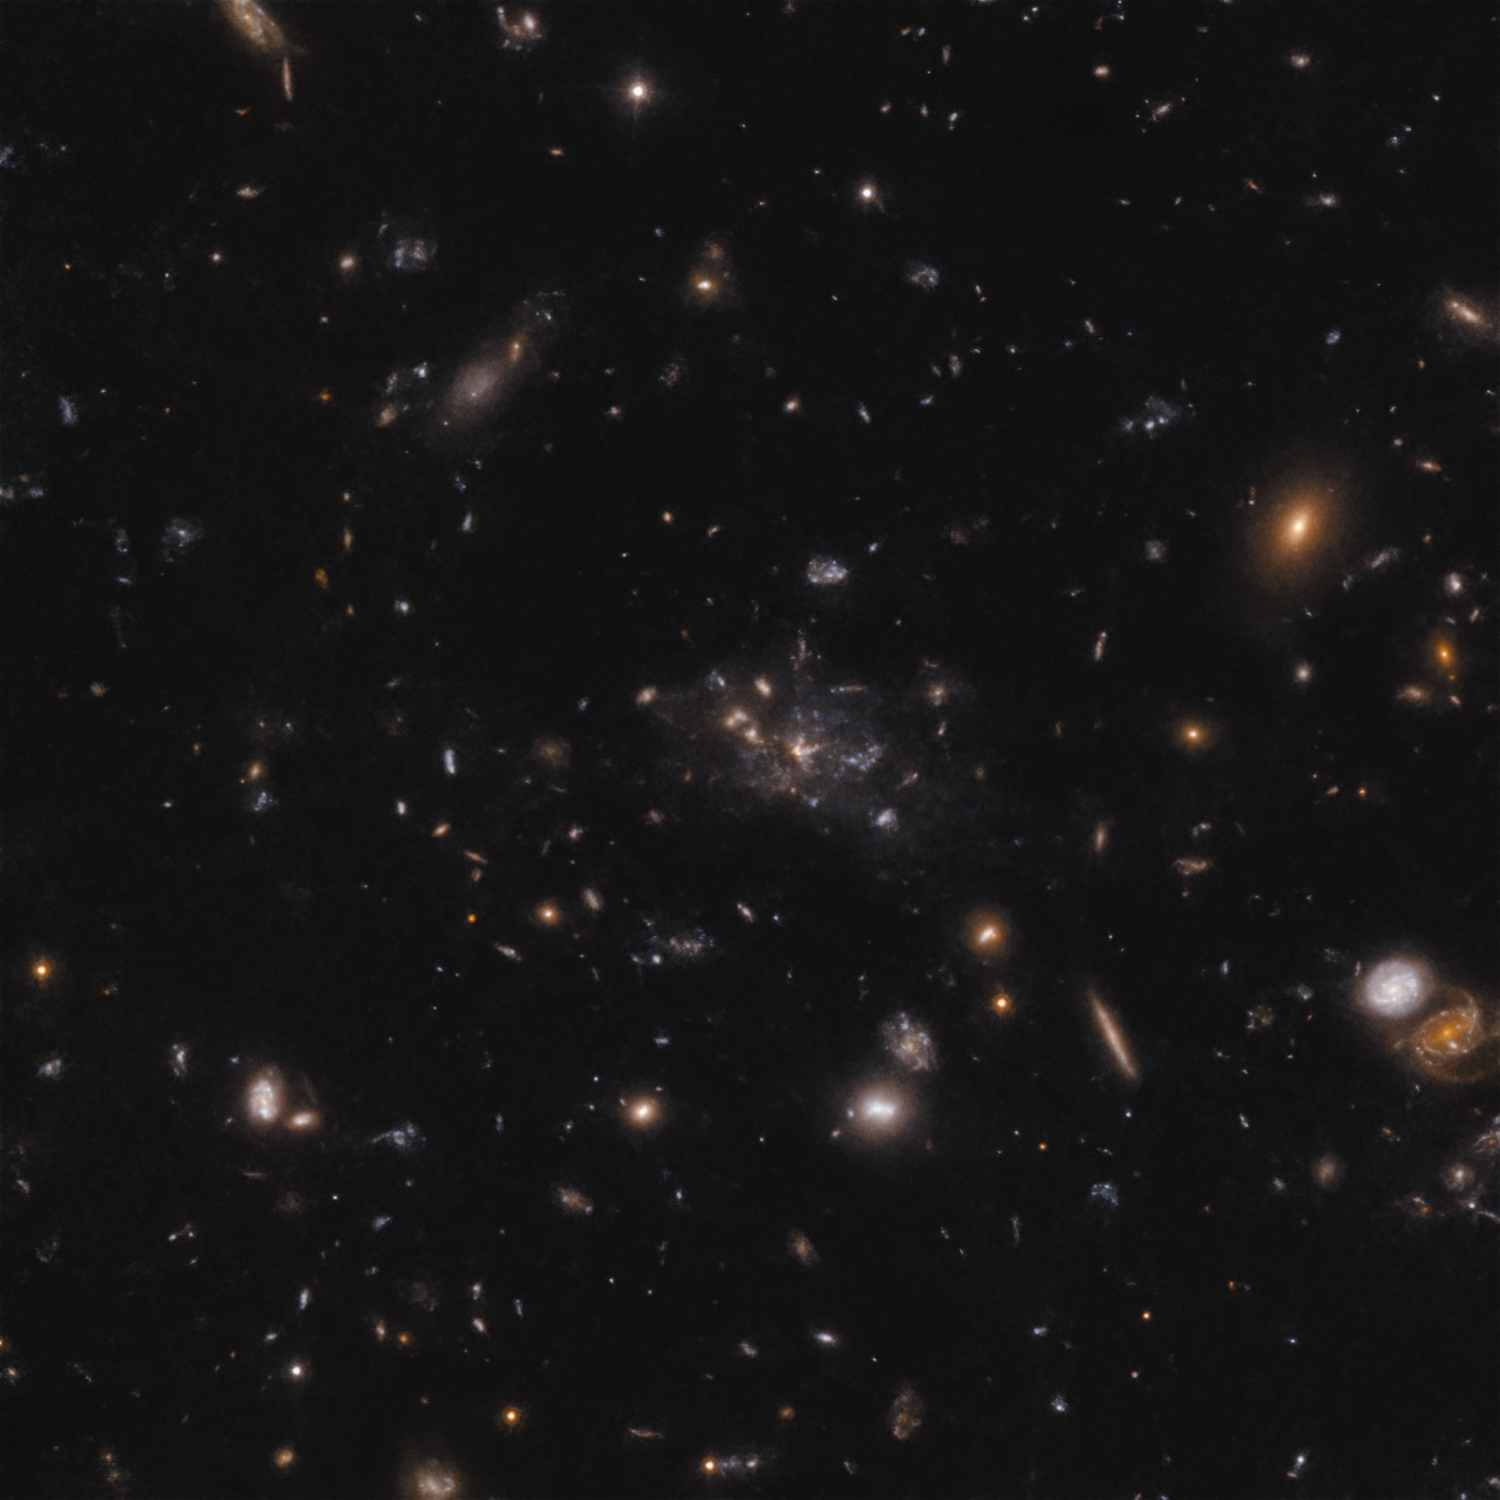

The Spiderweb protocluster

This image shows the protocluster around the Spiderweb galaxy (formally known as MRC 1138-262). The light that we see in the image shows galaxies at a time when the Universe was only 3 billion years old. Most of the mass in the protocluster does not reside in the galaxies, but in the gas known as the intracluster medium. Because of the mass in the gas, the protocluster is in the process of becoming a massive cluster held together by its own gravity.

Credit: ESO/H. Ford